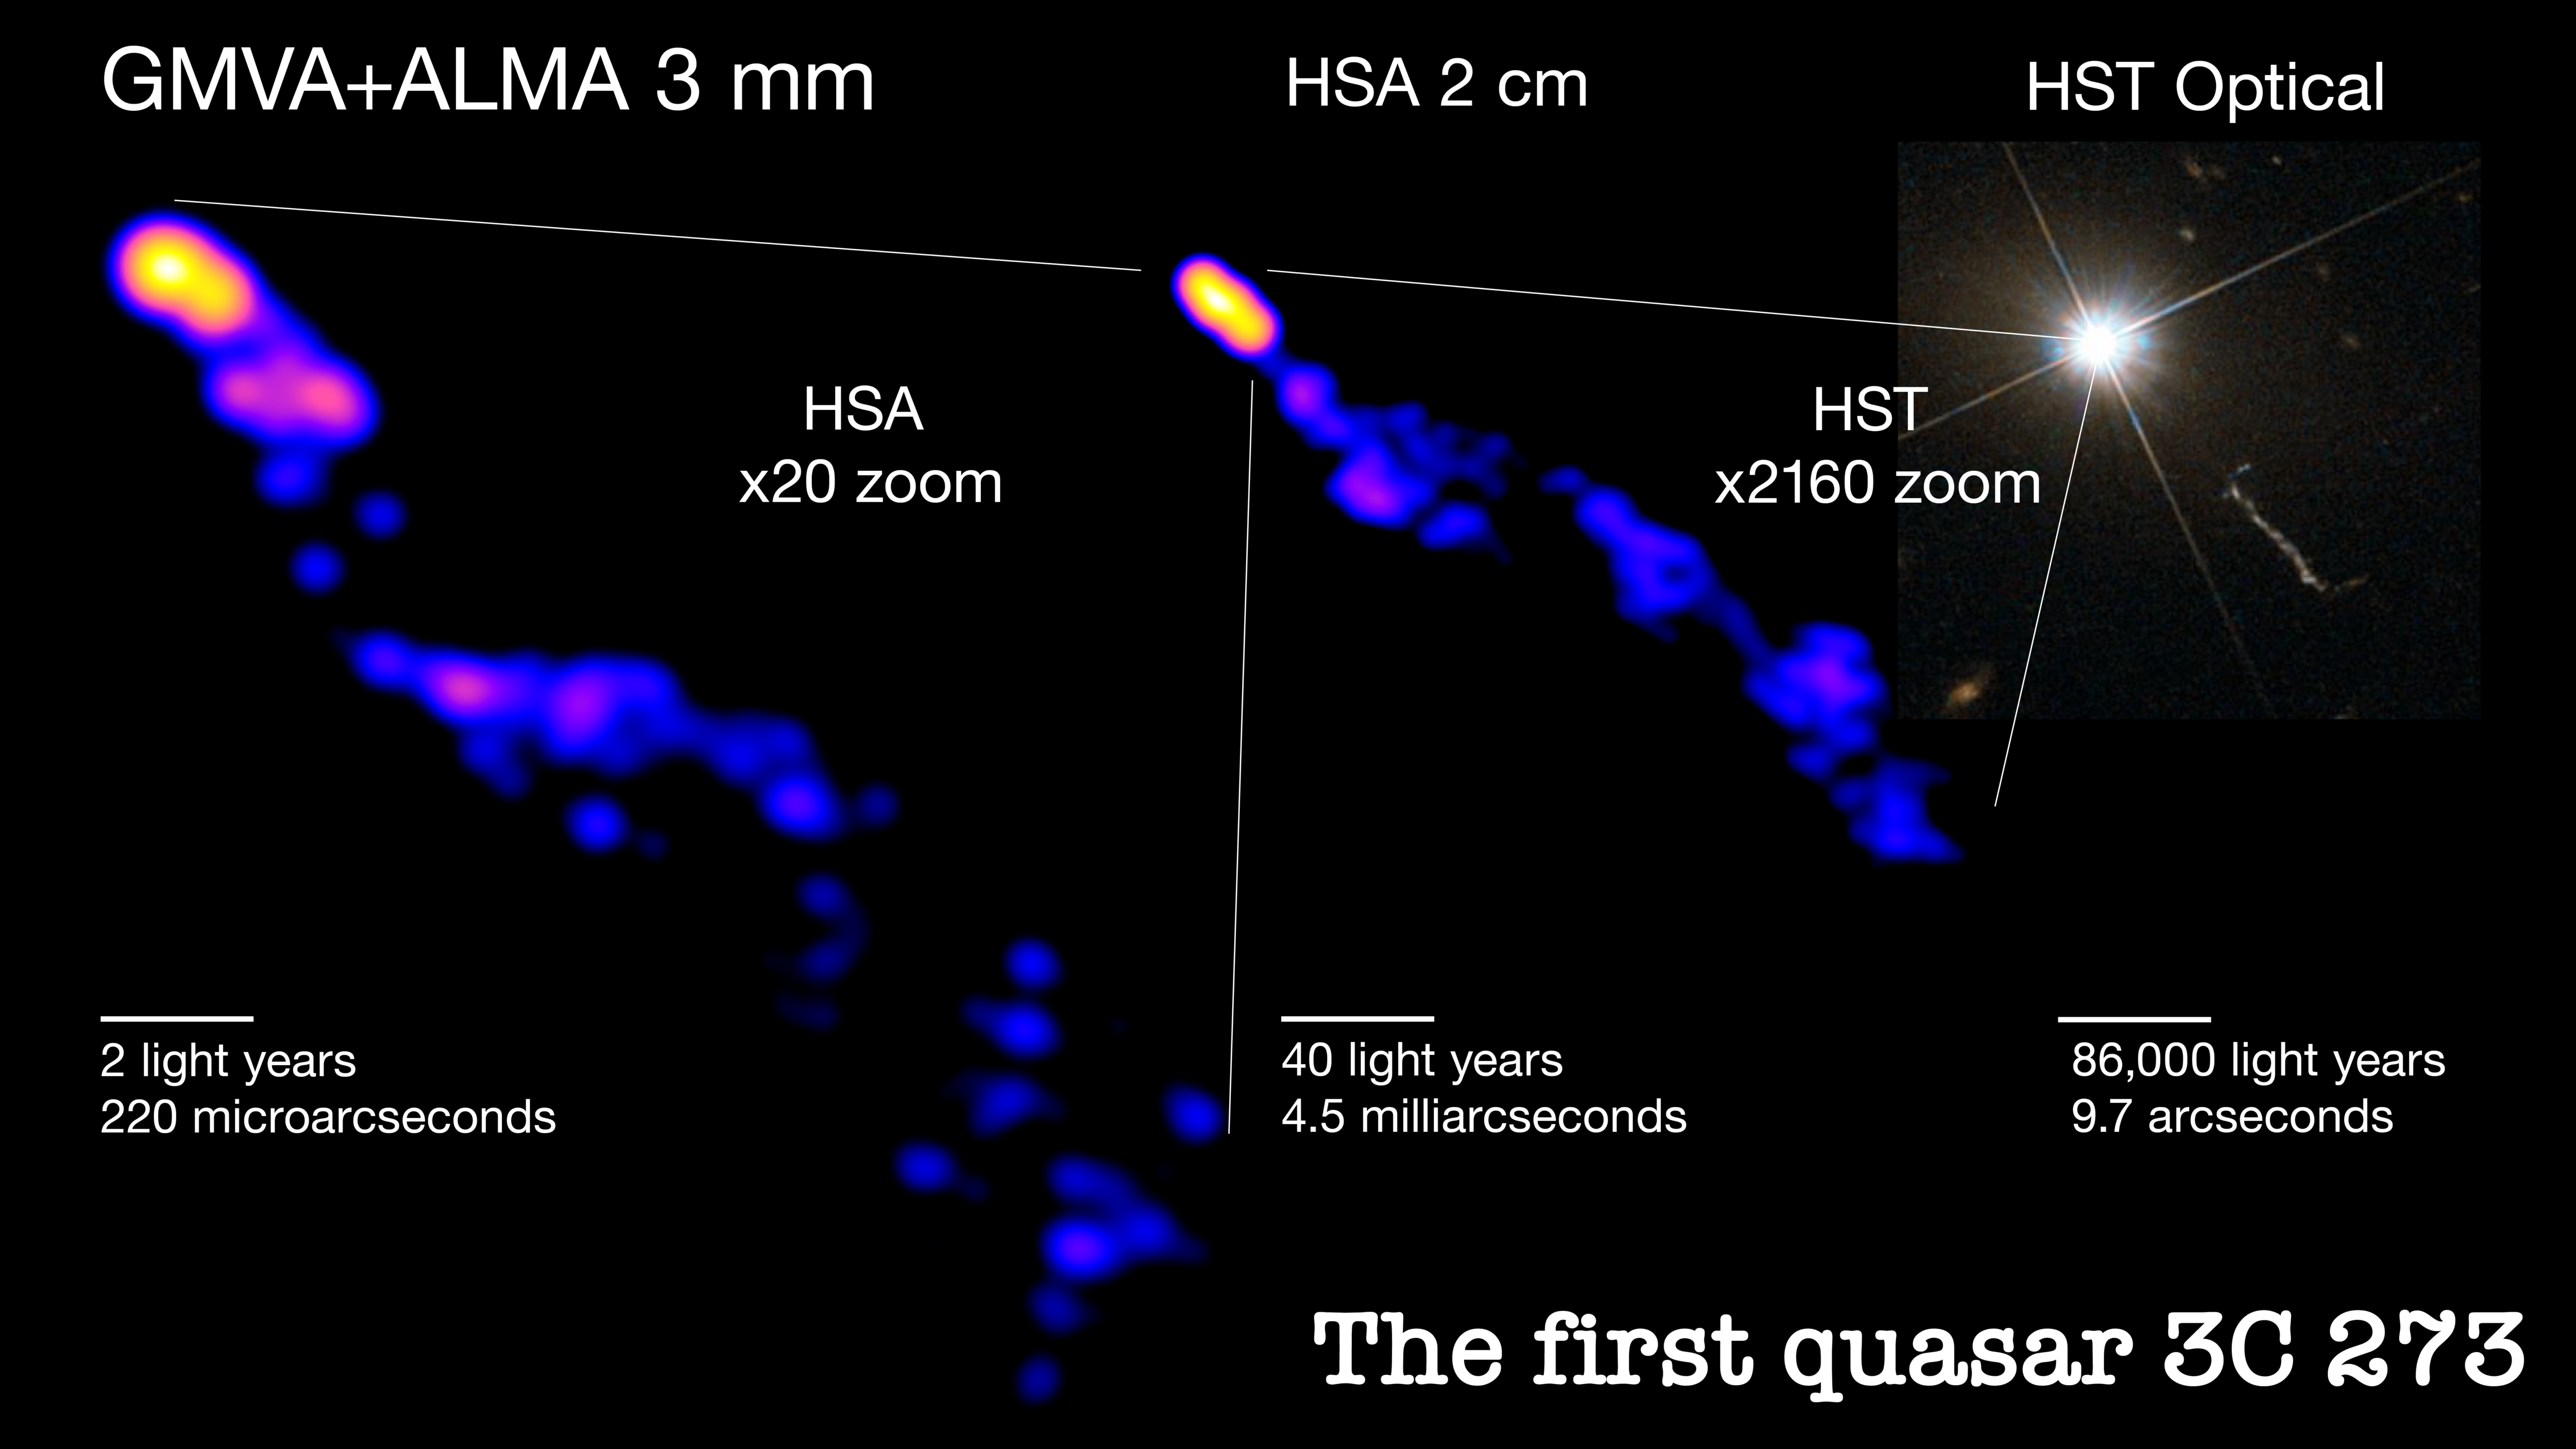

The firs quasar 3C 273

The left image shows the deepest look yet into the plasma jet of the quasar 3C 273, which will allow scientists to further study how quasar jets are collimated, or narrowed. The powerful, collimated jet extends for hundreds of thousands of light-years beyond the host galaxy, as seen in the right panel image taken by the Hubble Space Telescope. Scientists use radio images at different scales to measure the shape of the entire jet. The arrays used are the Global Millimeter VLBI Array (GMVA) joined by the Atacama Large Millimeter/submillimeter Array (ALMA) and the High Sensitivity Array (HSA).

Credit: Hiroki Okino and Kazunori Akiyama; GMVA+ALMA and HSA images: Okino et al.; HST Image: ESA/Hubble & NASA